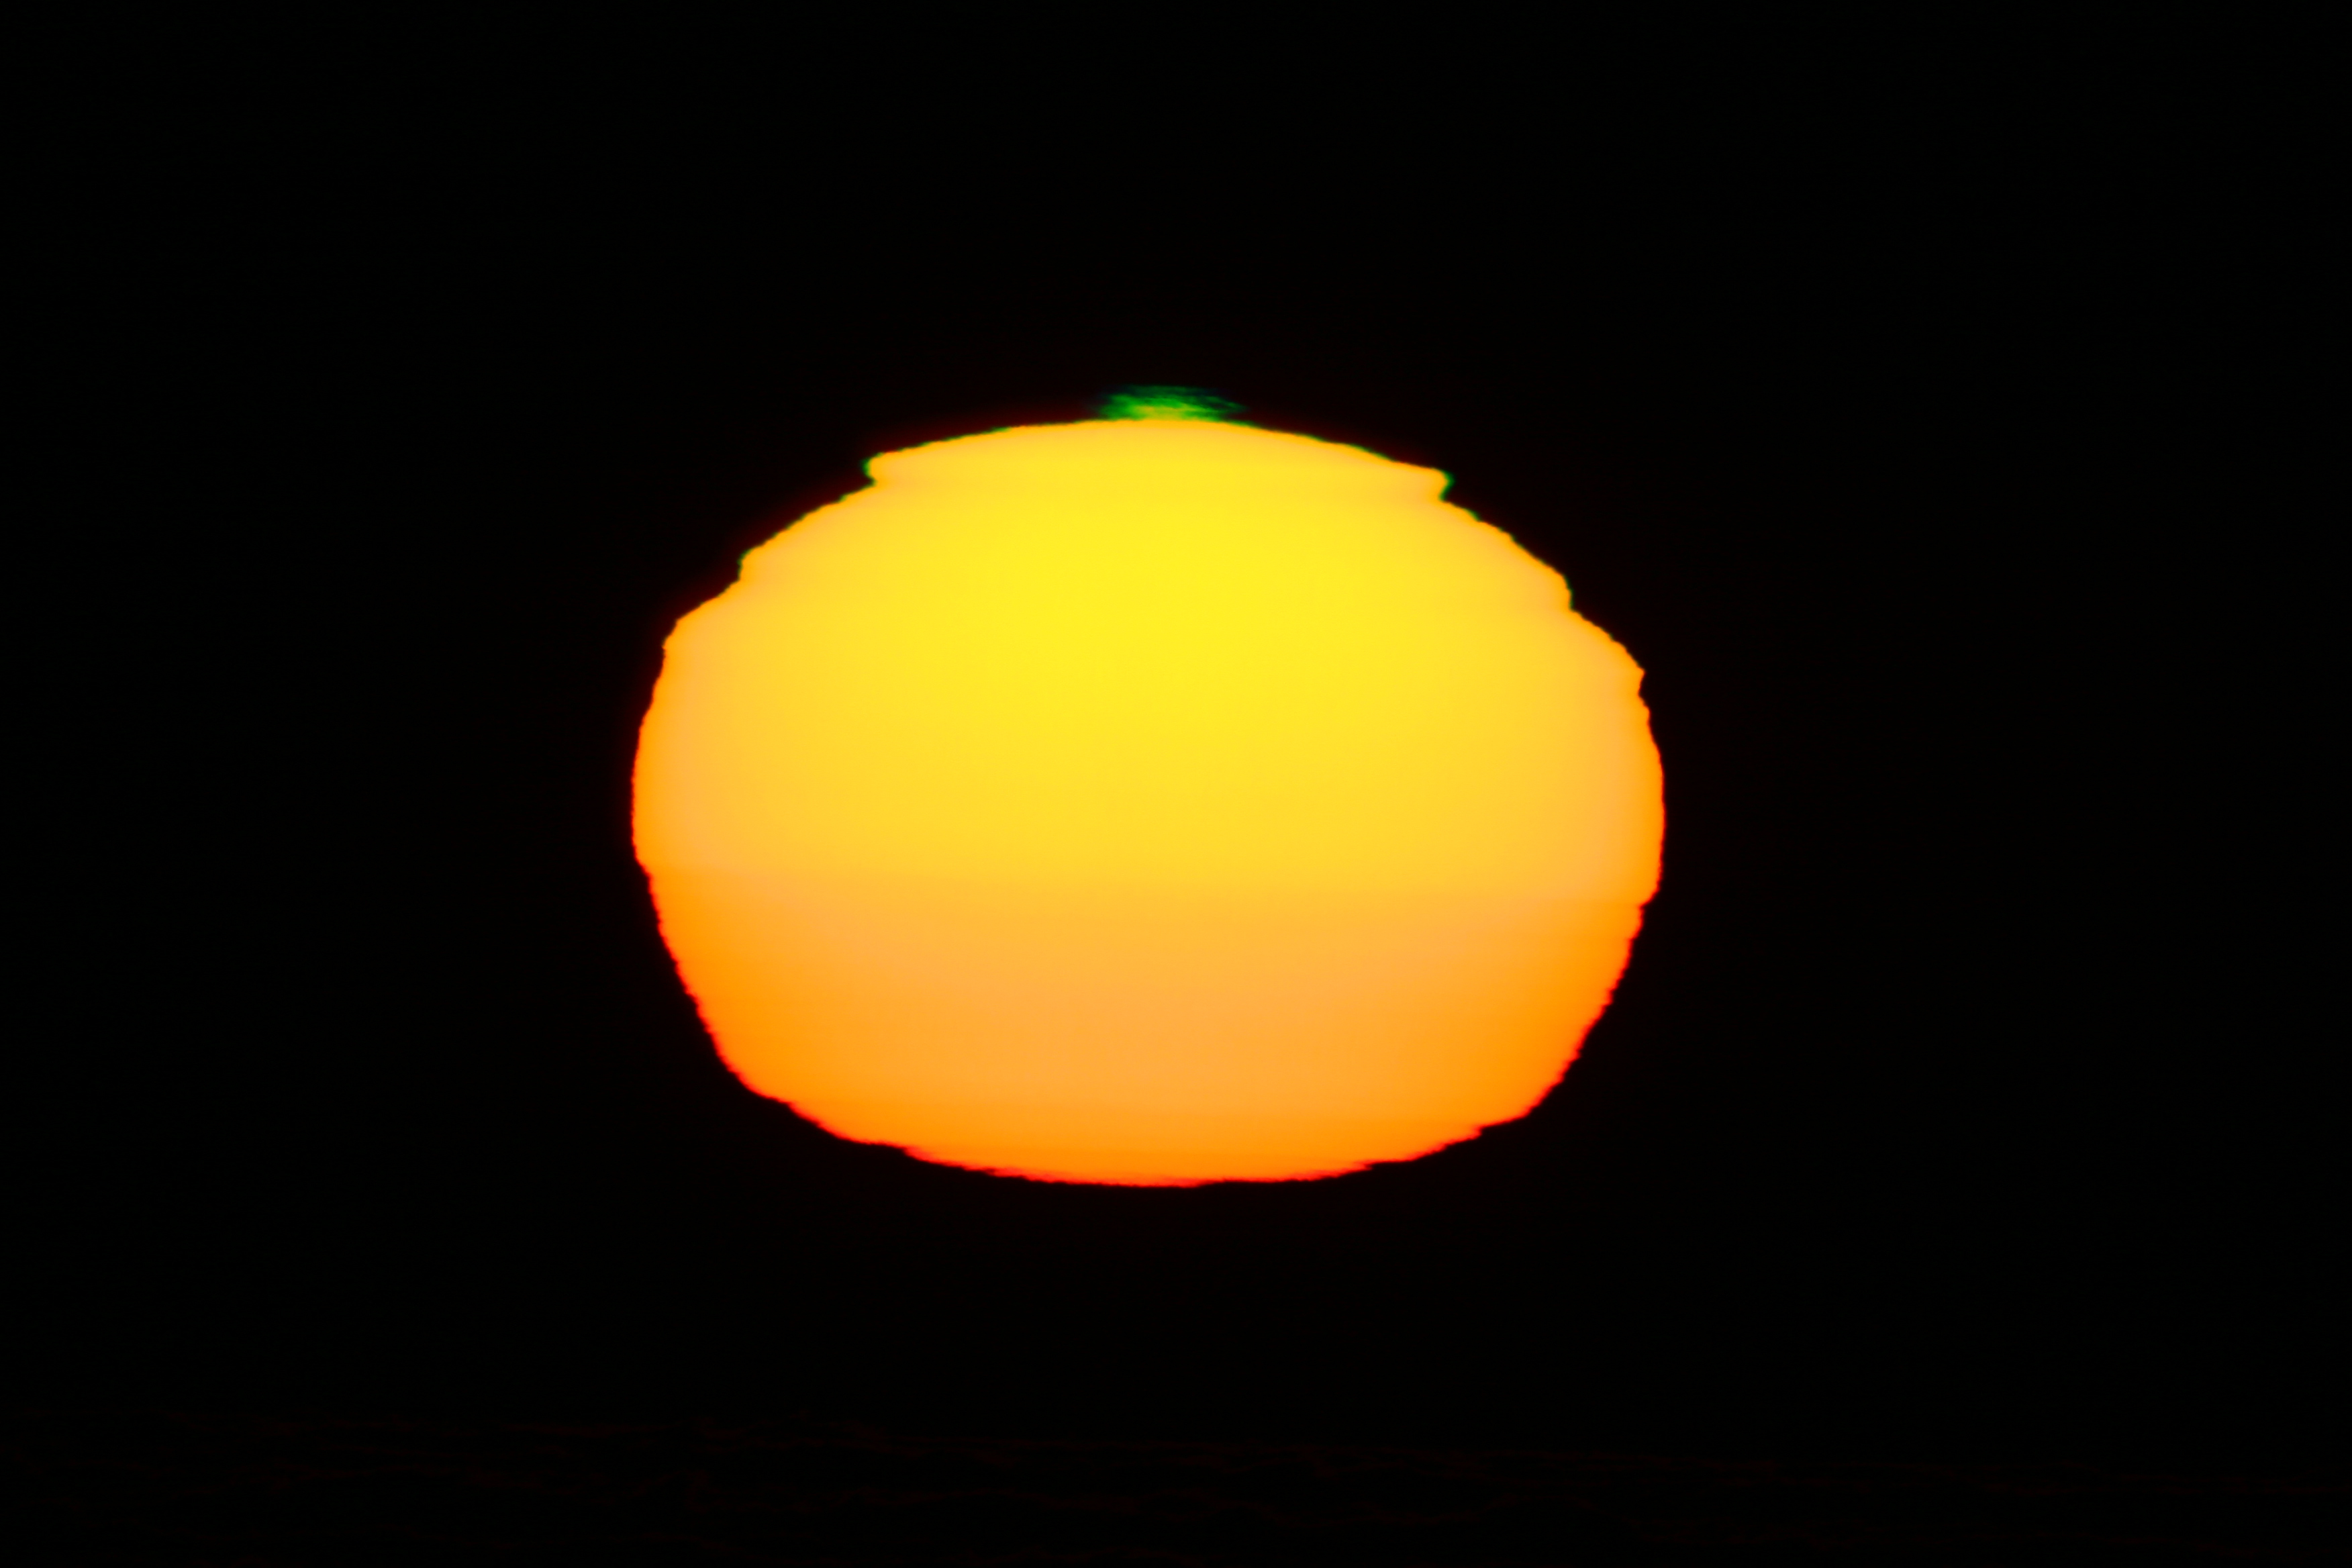

Green flash at Paranal

An example of a green flash seen from Cerro Paranal. The image was taken by Stéphane Guisard (ESO). Please remember that looking at the Sun, especially through an optical device (camera, telescope, binoculars, etc.), is very dangerous, and could cause immediate blindness. Do not attempt to observe the Sun unless you know what you are doing.

Credit: ESO/S. Guisard (www.eso.org/~sguisard)